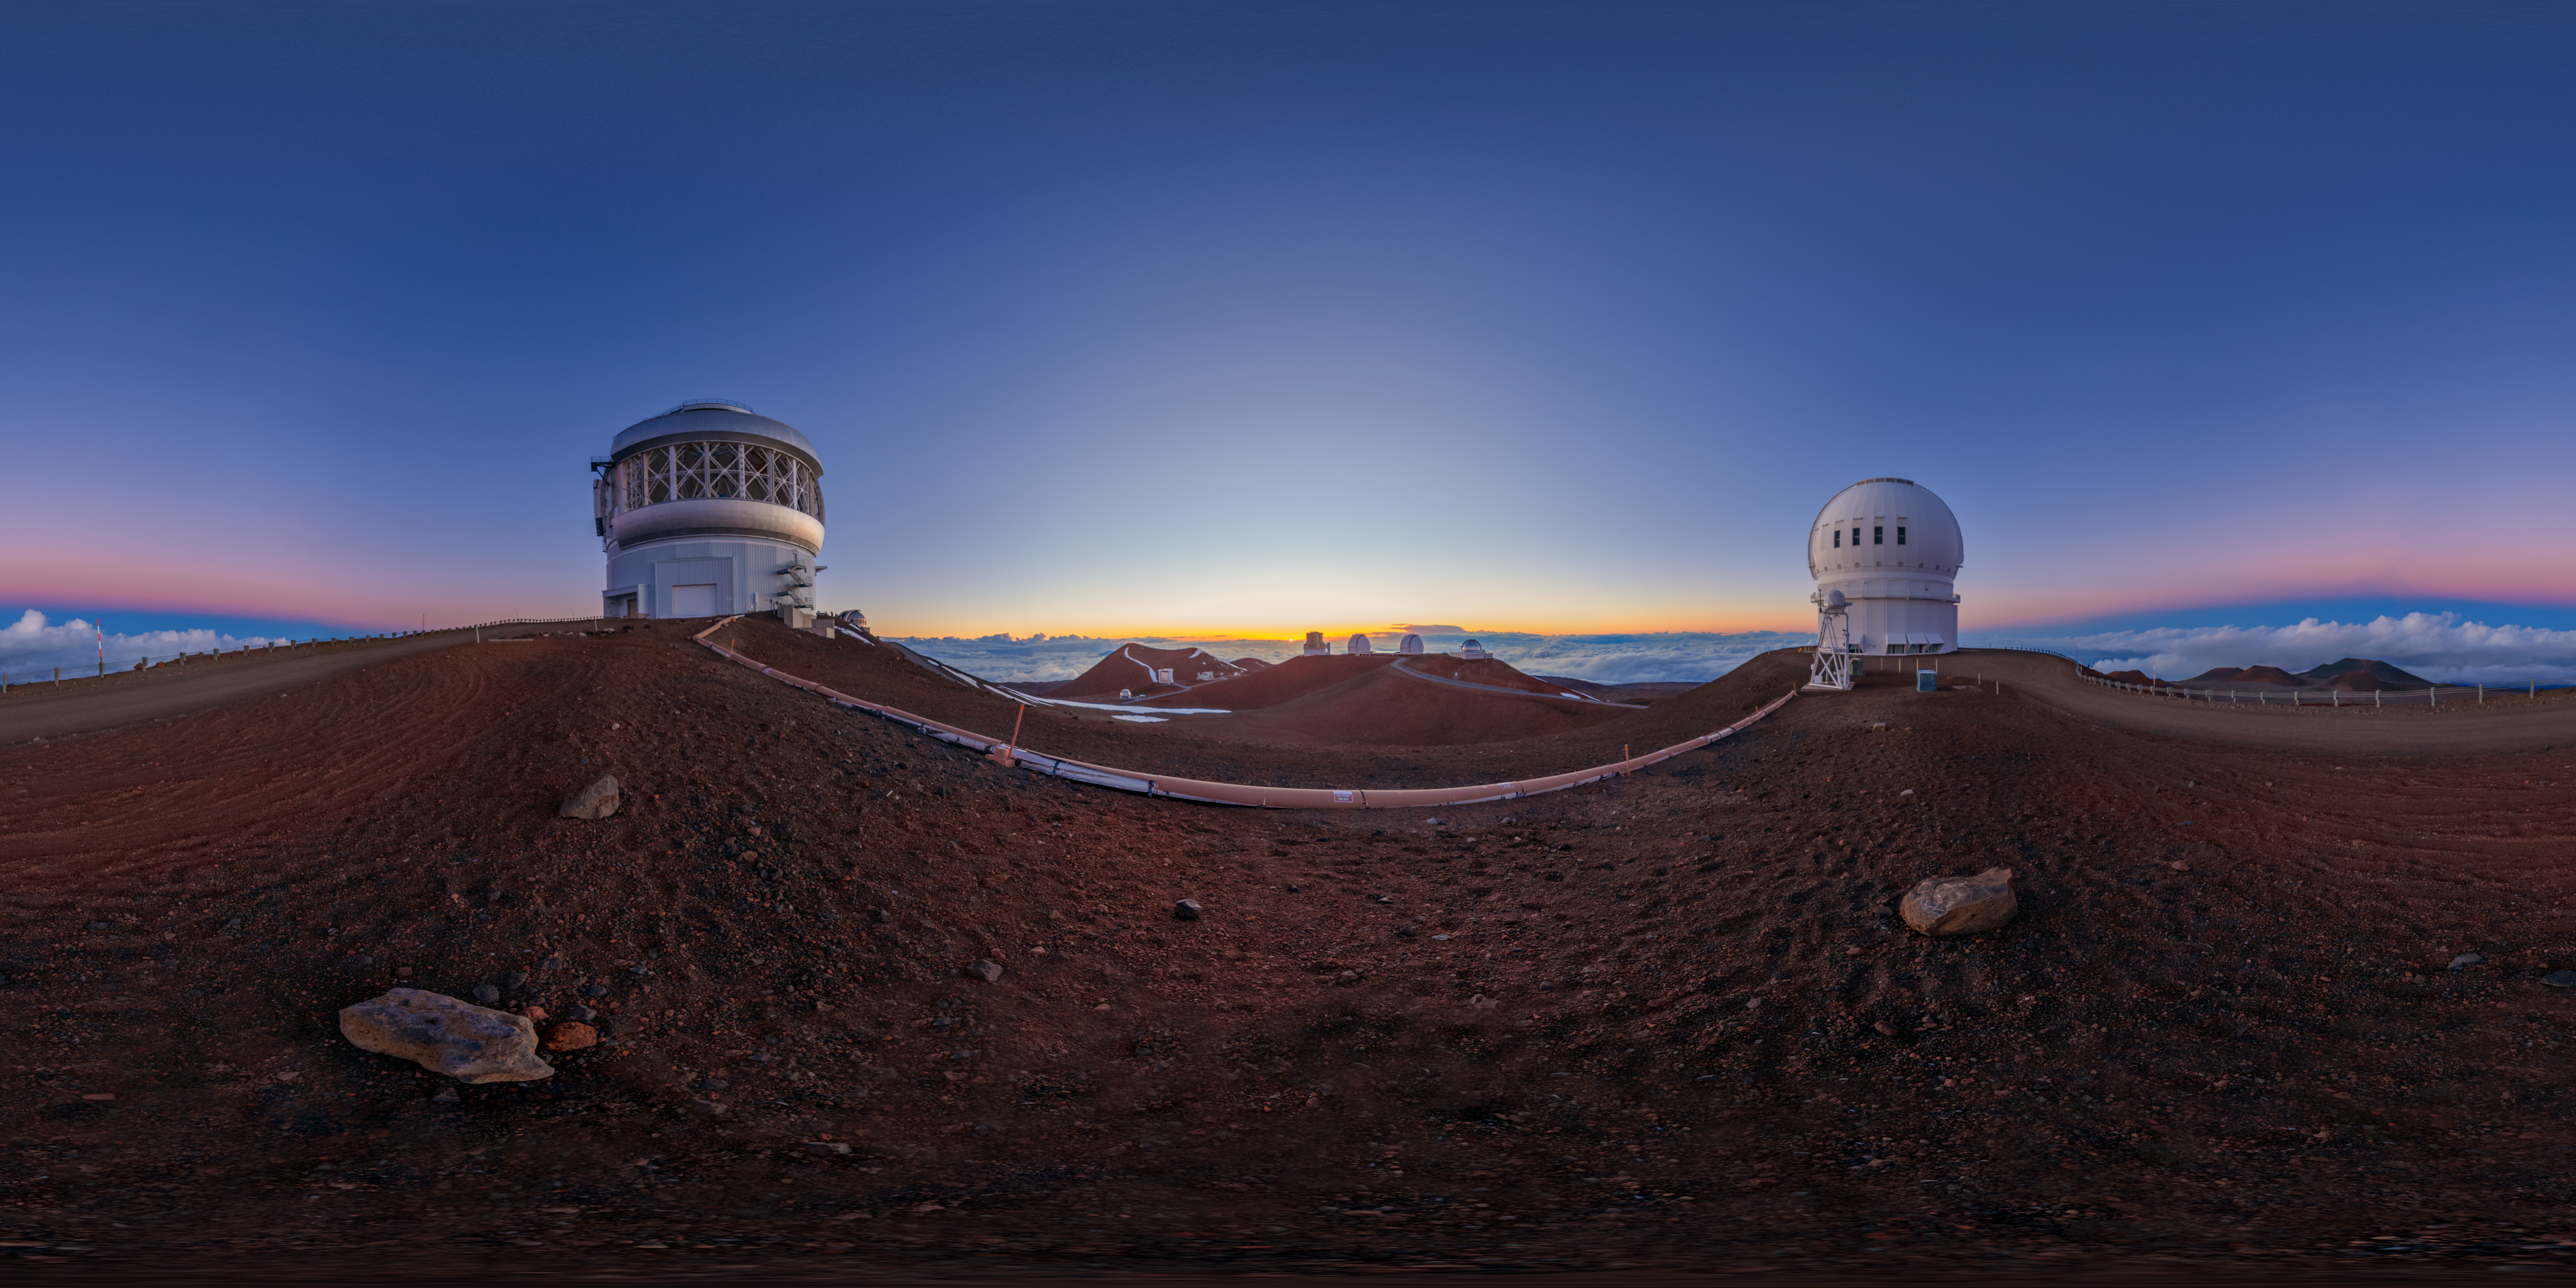

Gemini North Sunset 360 Panorama

A 360 panorama view of the sun setting behind Gemini North (left), one half of the International Gemini Observatory, located near the summit of Maunakea in Hawaiʻi. The Canada-France-Hawaiʻi Telescope can alse be seen (right).

A fulldome version of this image can be found here.

Credit: International Gemini Observatory/NOIRLab/NSF/AURA/P. Horálek